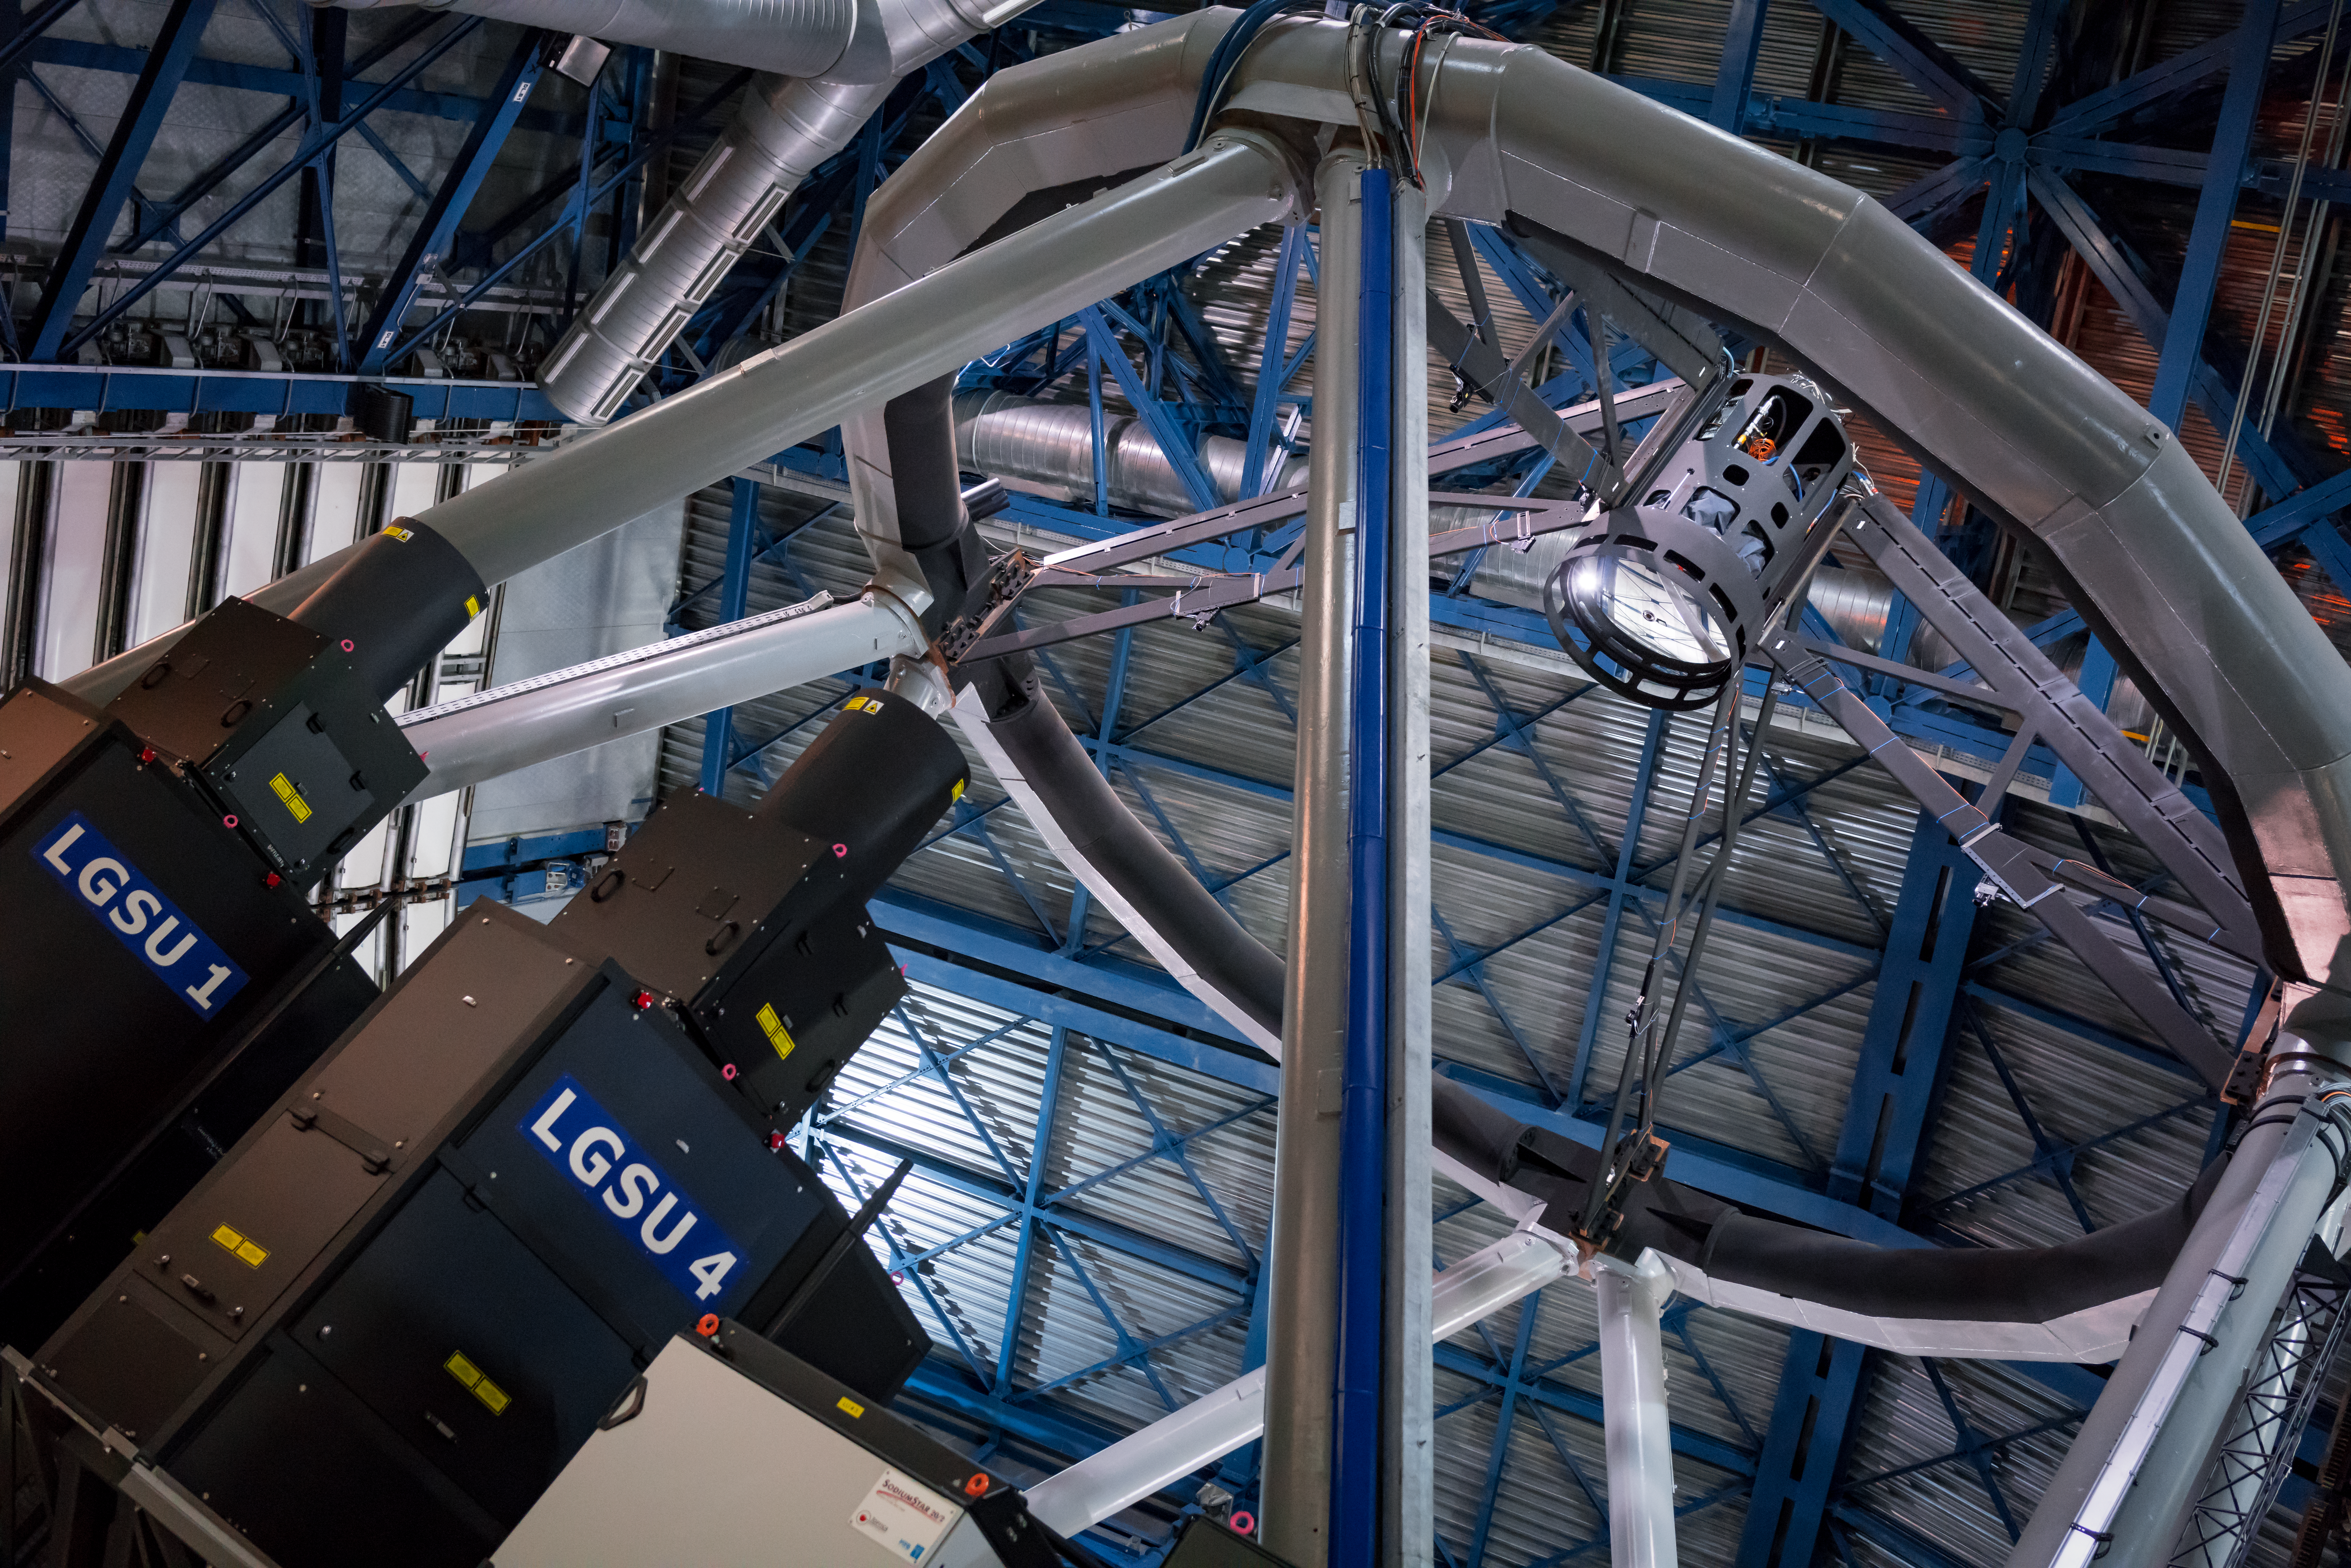

The VLT’s new deformable secondary mirror

Newly mounted in the “spider” frame at the top of the VLT’s Unit Telescope 4 (Yepun), the new Deformable Secondary Mirror is the largest adaptive optics mirror ever built and the heart of the new adaptive optics system that will enable to the telescope to produce even sharper images. Also visible in this photograph are two of the powerful lasers that make up the Four Laser Guide Star Facility, also part of the adaptive optics system.

Credit: ESO/E. Vernet